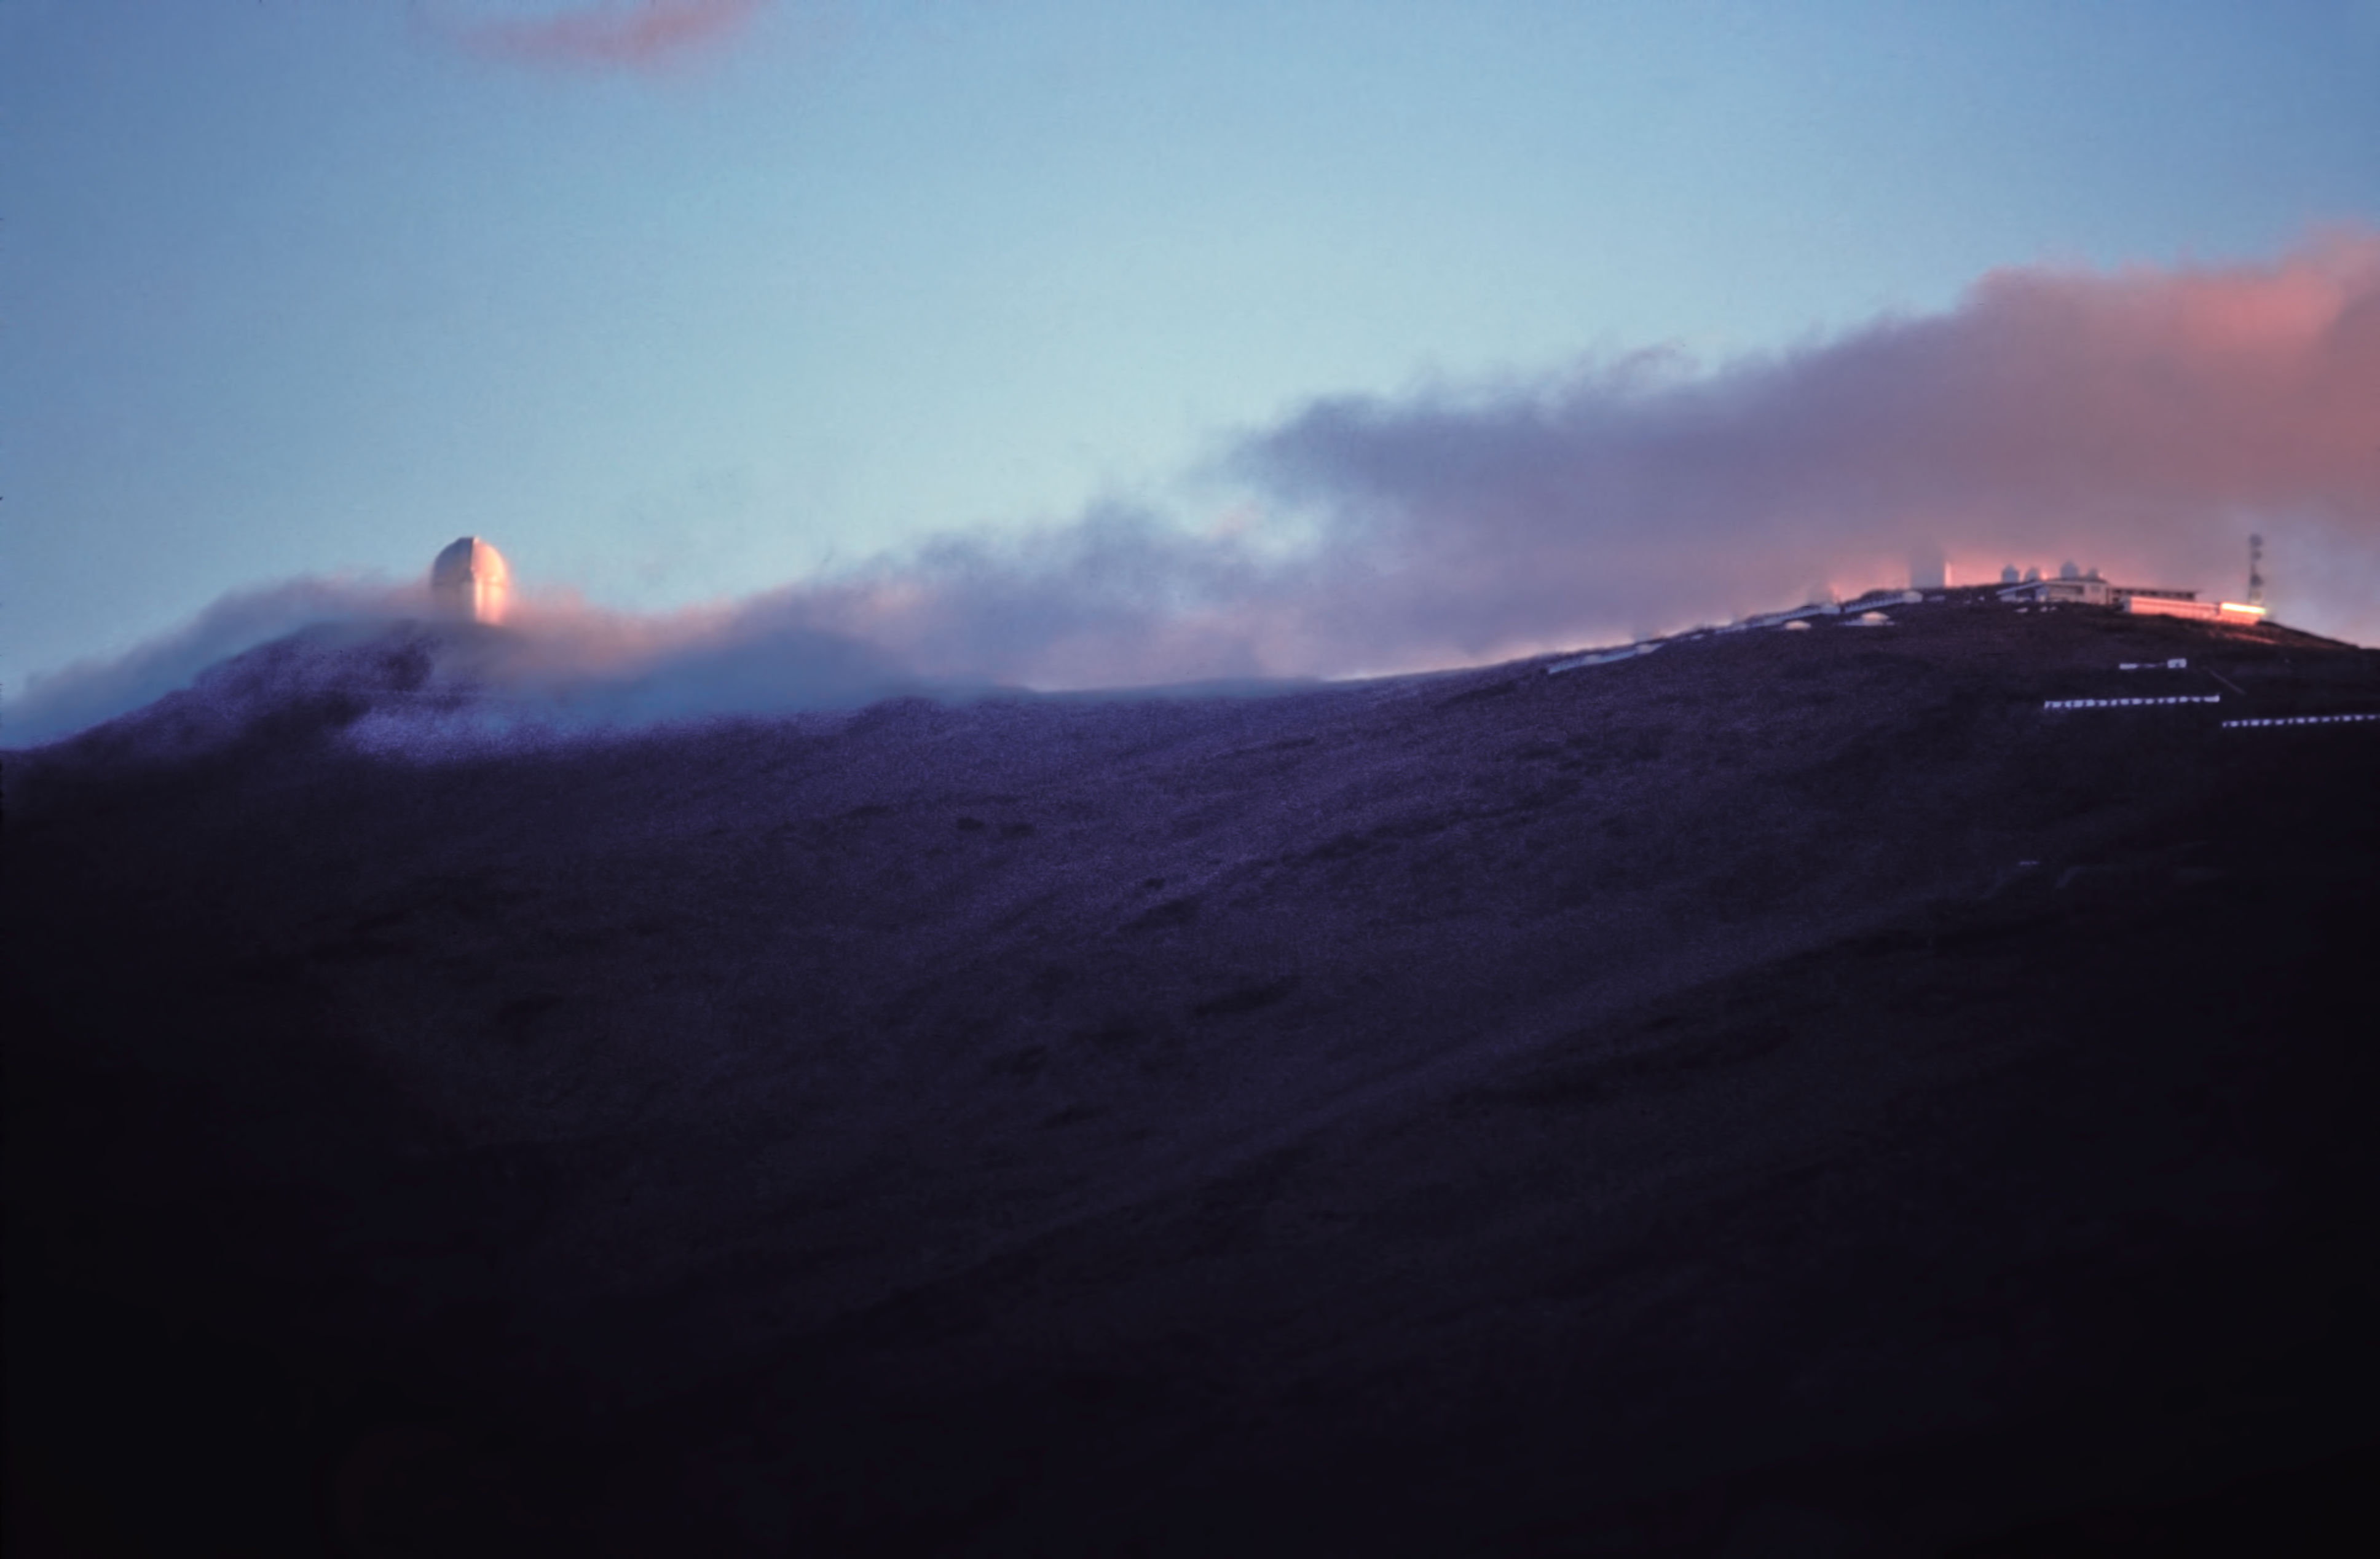

La Silla clouds

Beautiful cloud layer at sunset - but hovering above the La Silla ridge.

Credit: ESO/J.Launois/Black Star